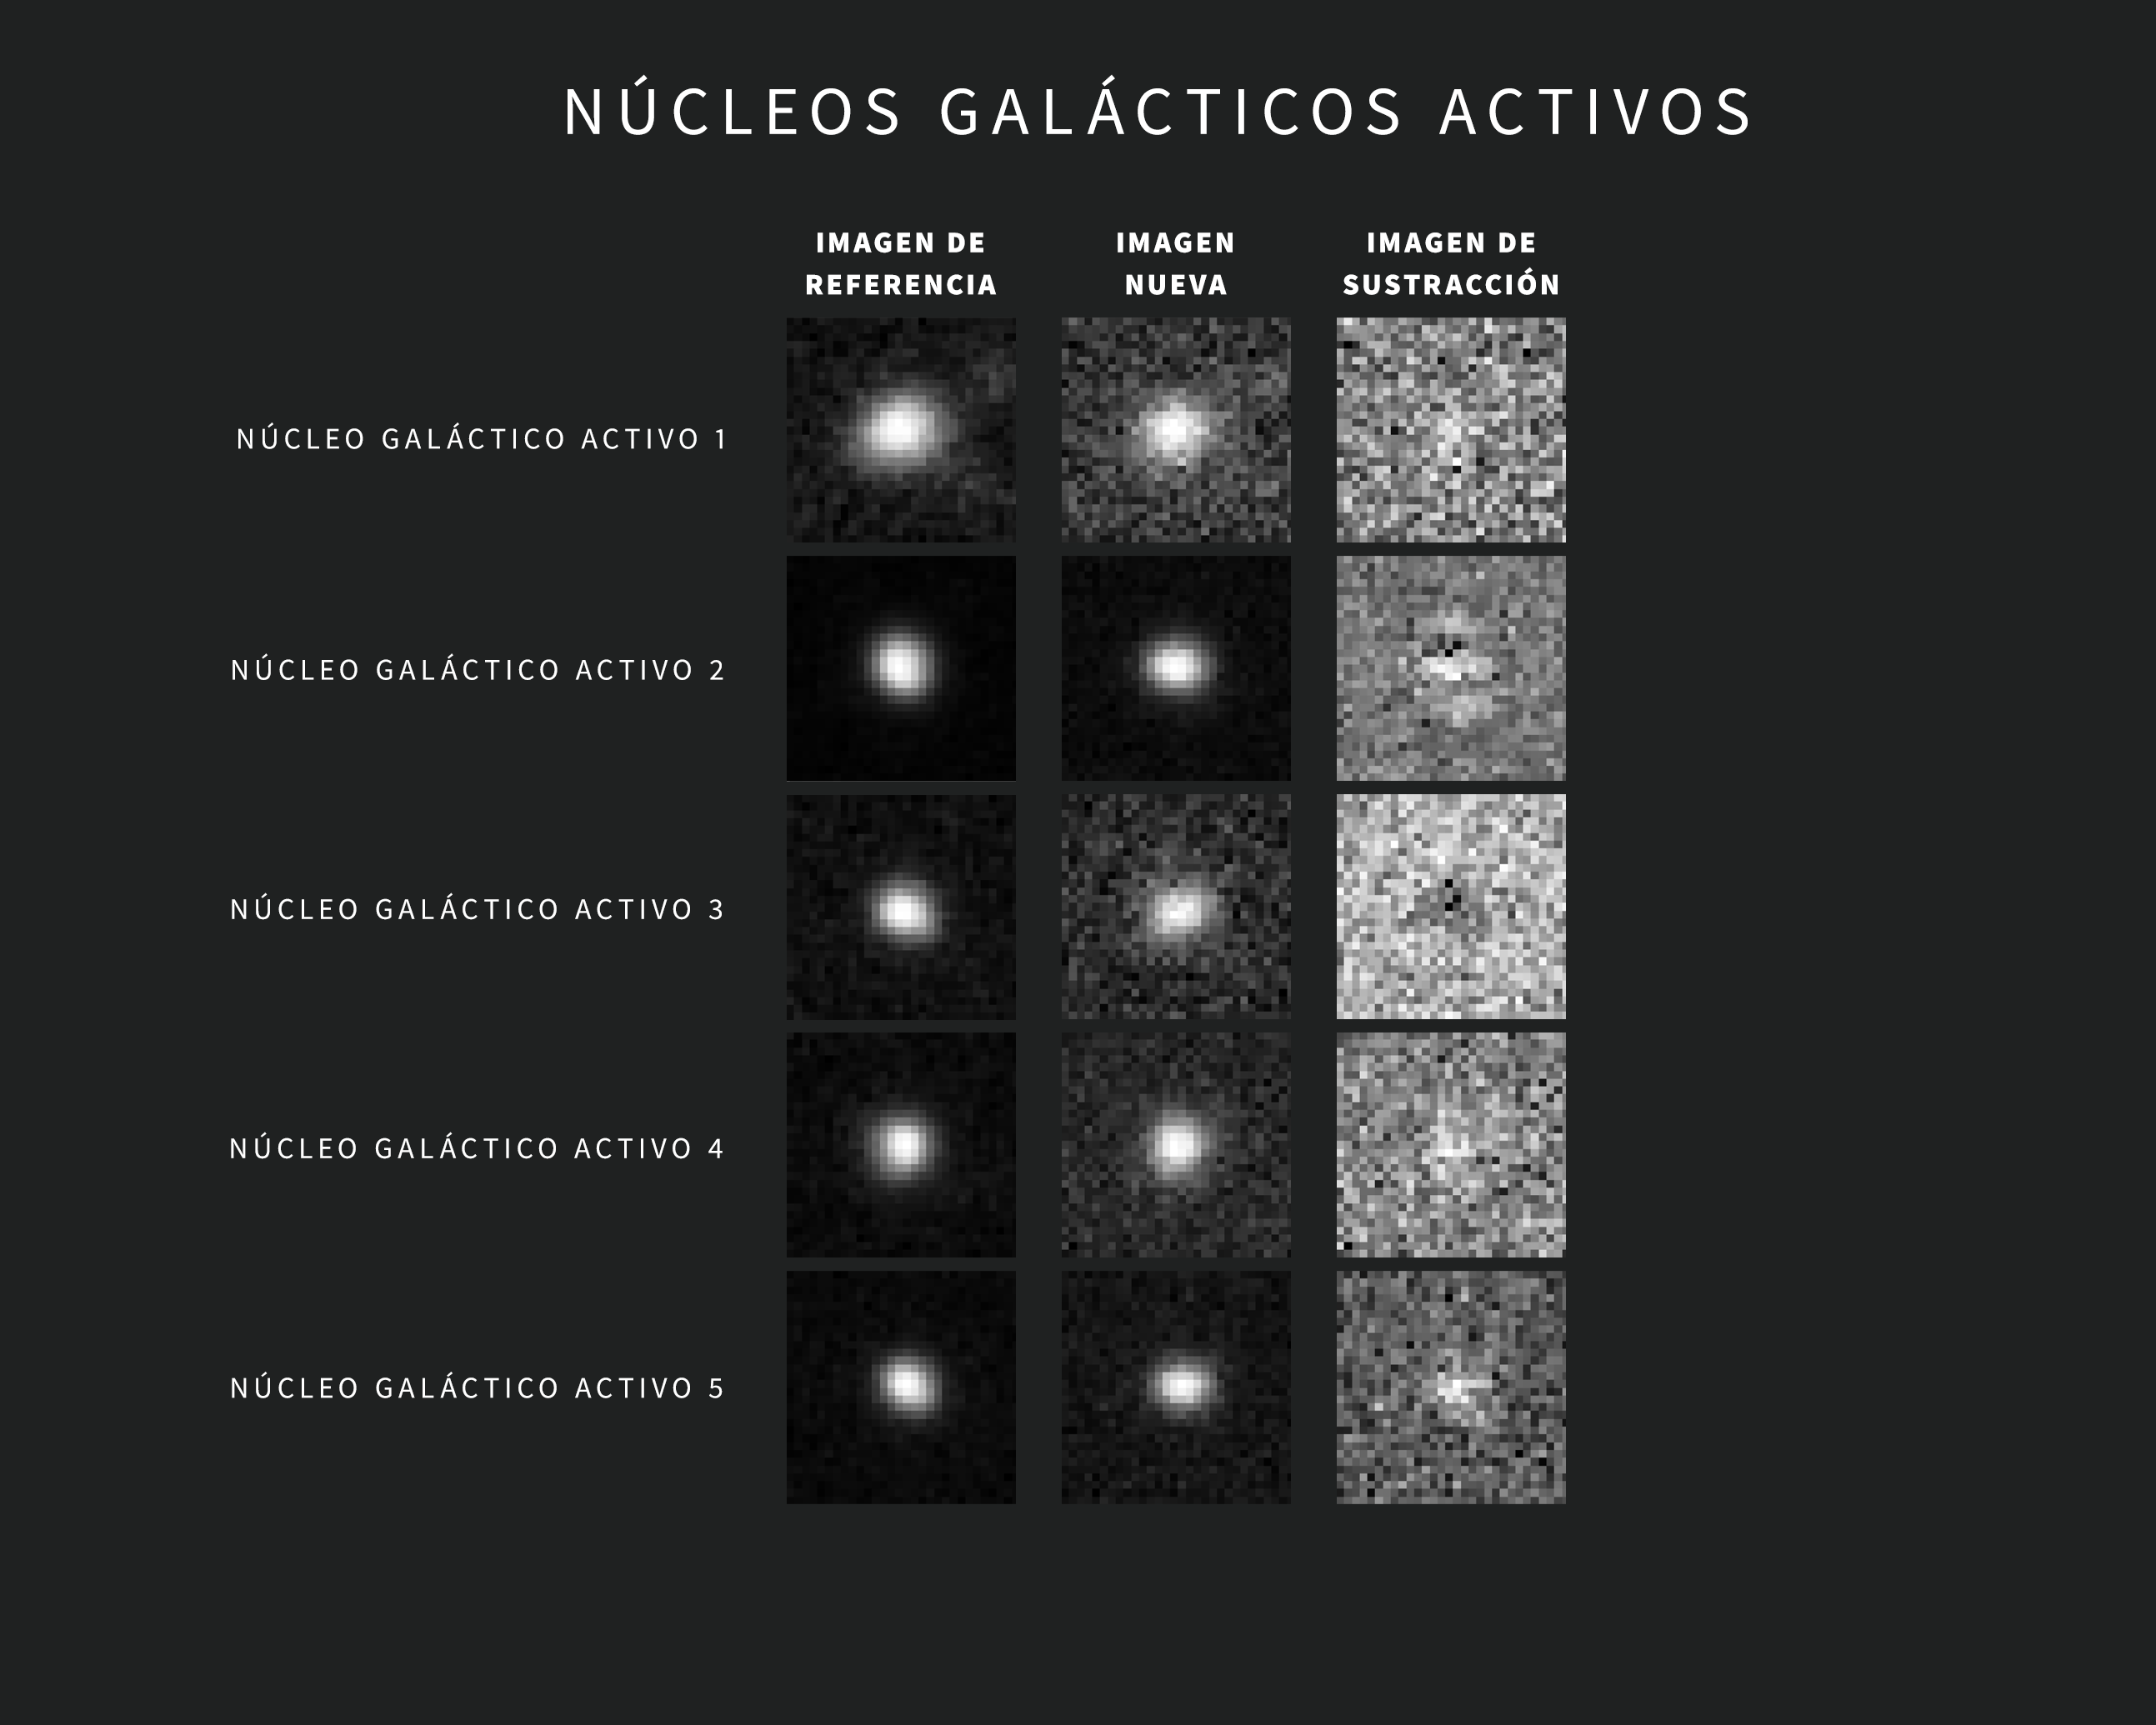

Ejemplos de Alertas de AGN del Observatorio Rubin de NSF–DOE

A medida que se obtienen nuevas imágenes, el sofisticado software del Observatorio Rubin las compara automáticamente con una imagen de referencia. La imagen de referencia —creada al combinar las imágenes anteriores de Rubin de la misma región del cielo tomadas con el mismo filtro— se “resta” de la imagen nueva, dejando visibles sólo los cambios detectados. Cada variación activa una alerta en un plazo de dos minutos tras la captura de la imagen.

Esta recopilación incluye cinco ejemplos de alertas de Rubin para núcleos galácticos activos (AGN por sus siglas en inglés). Las imágenes se tomaron durante la puesta en servicio con la Cámara LSST. Cada alerta incluye tres imágenes “tipo recorte”: la de la izquierda muestra la imagen de referencia, la del centro muestra la imagen nueva y la de la derecha muestra la imagen de sustracción.

Credit: Observatorio Vera C. Rubin de NSF–DOE /NOIRLab/SLAC/AURA Agradecimientos: Las imágenes de alerta con clasificaciones fueron proporcionadas por ALeRCE.